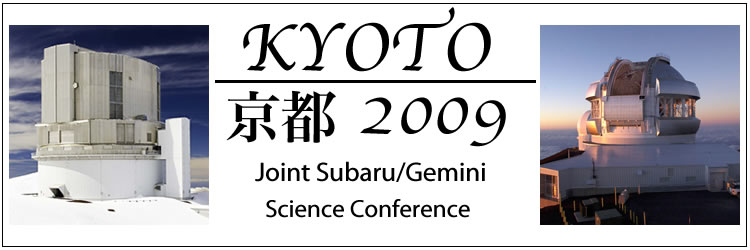

KYOTO 2009

Credit: International Gemini Observatory/NOIRLab/NSF/AURA